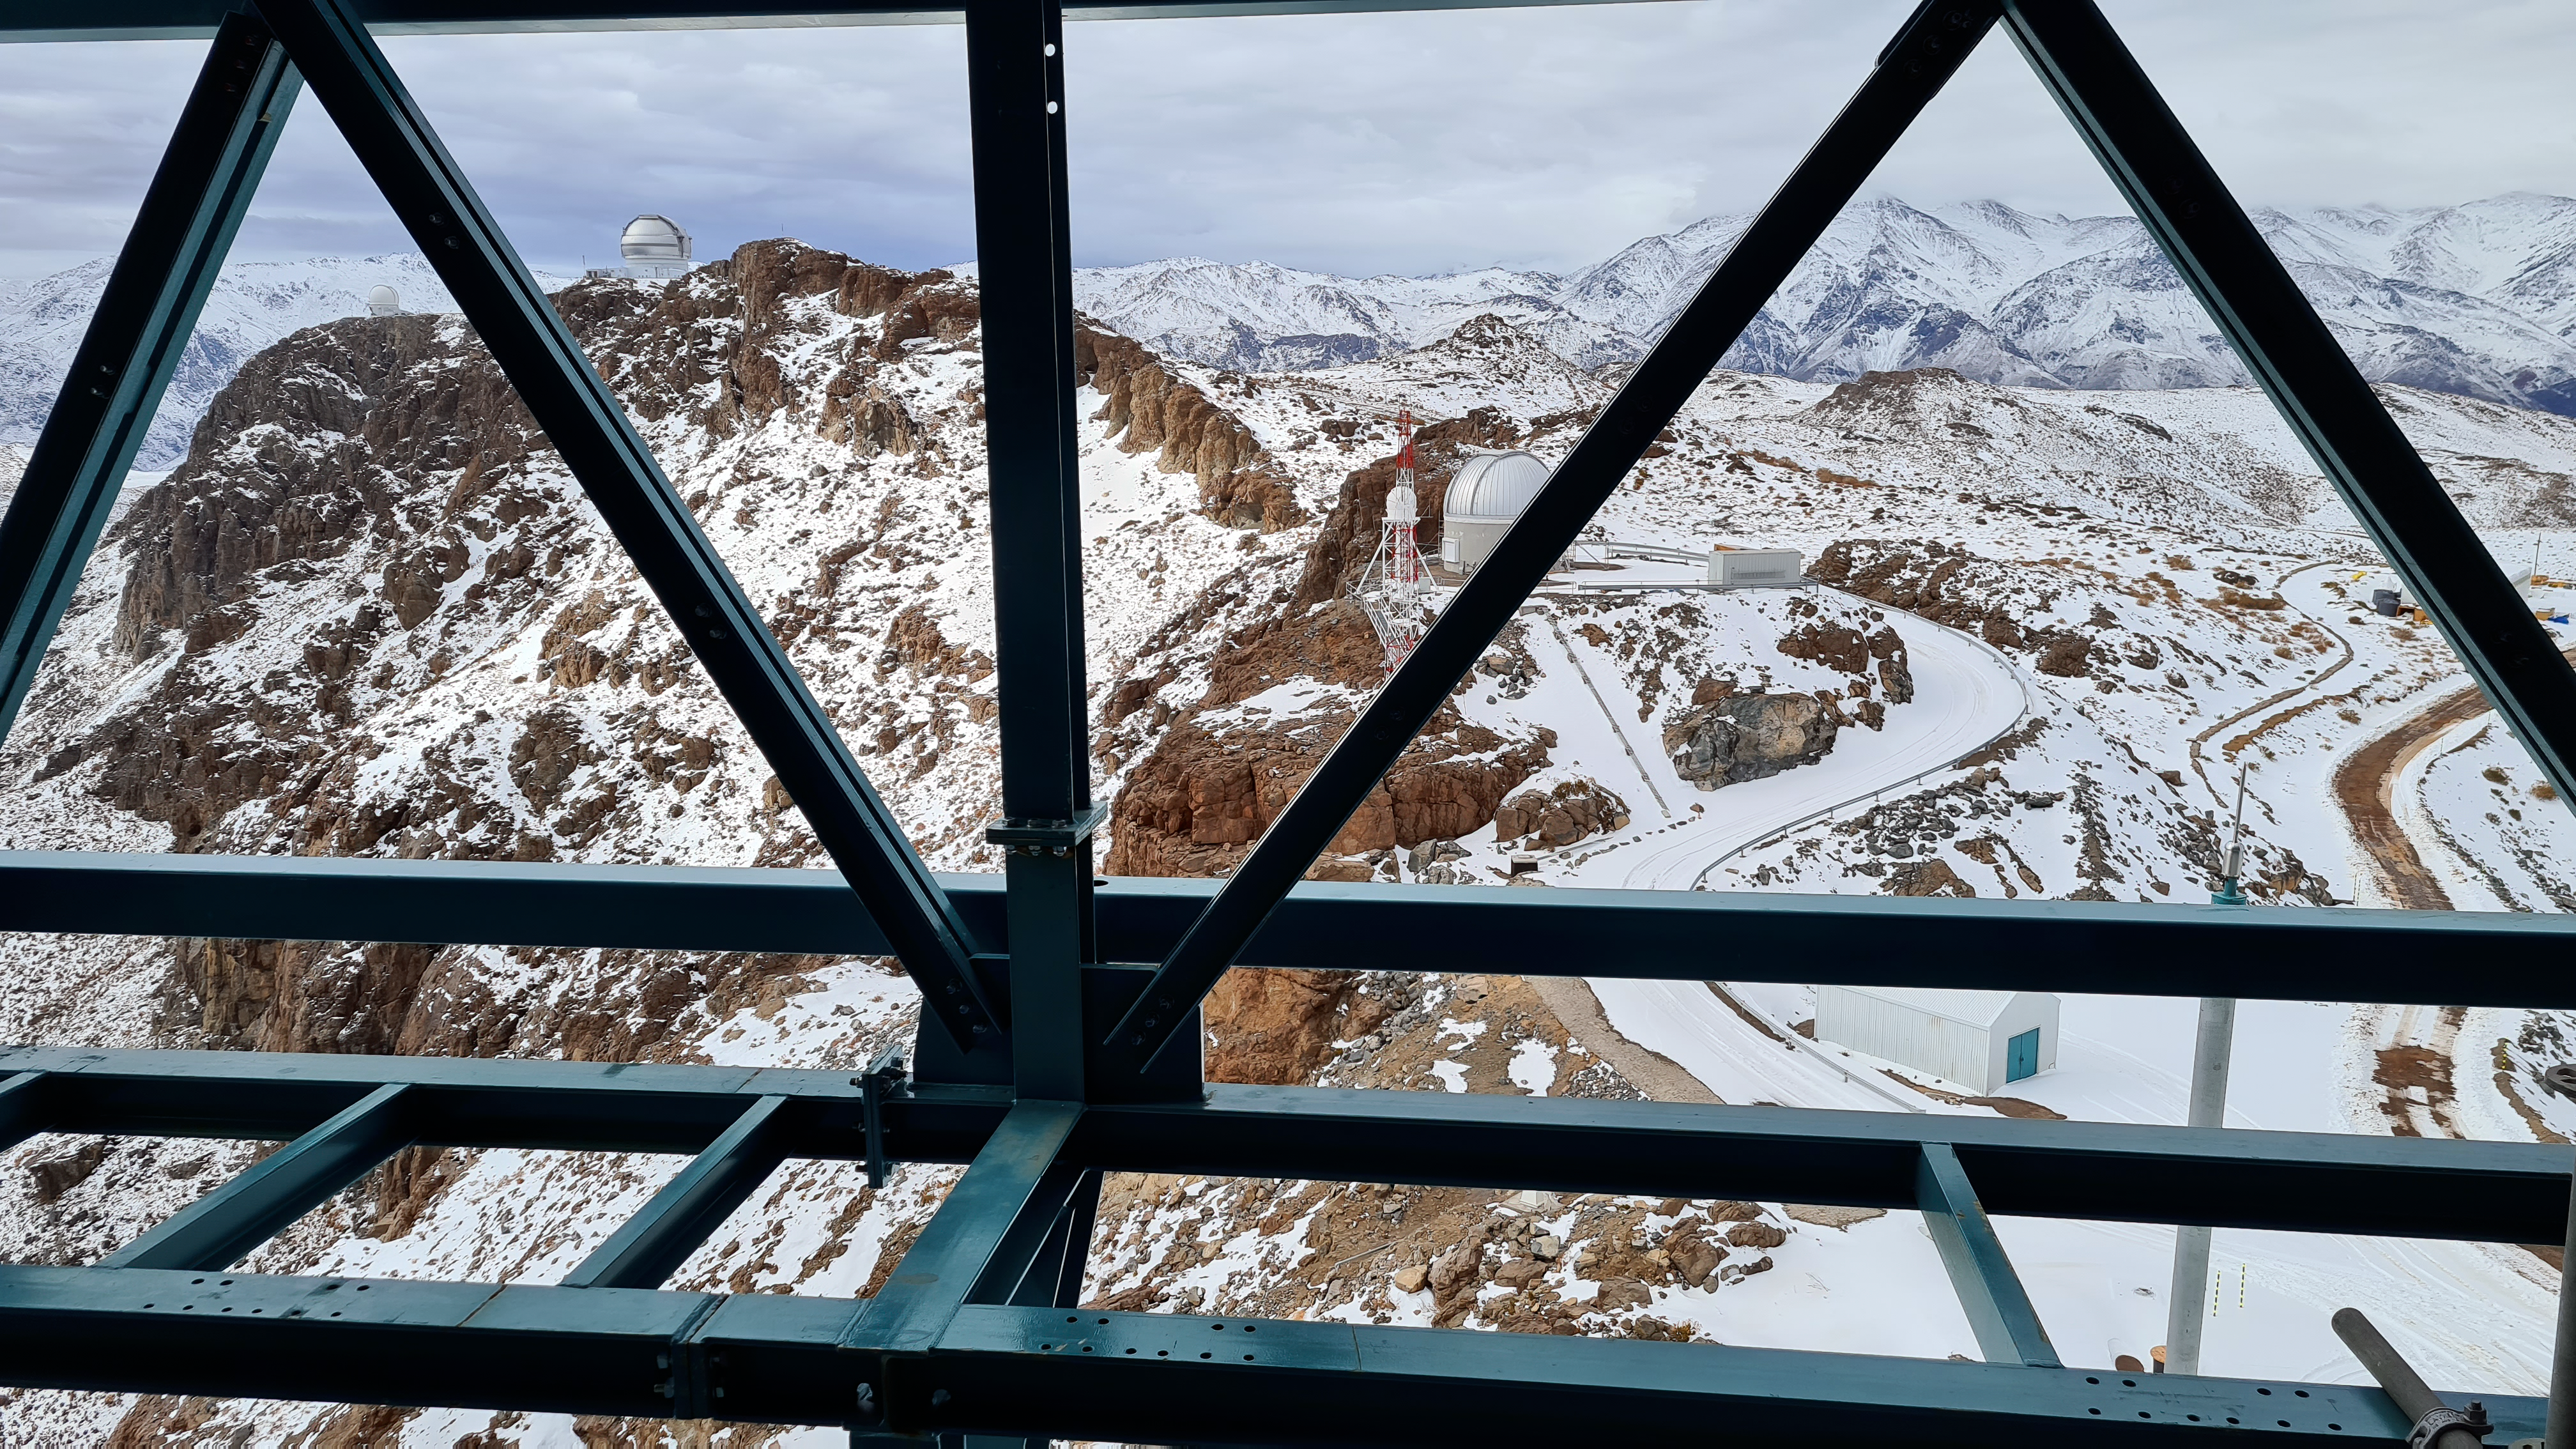

Vera C. Rubin Observatory 1 July 2020

An inspection of the summit 1 July 2020.

Credit: NOIRLab